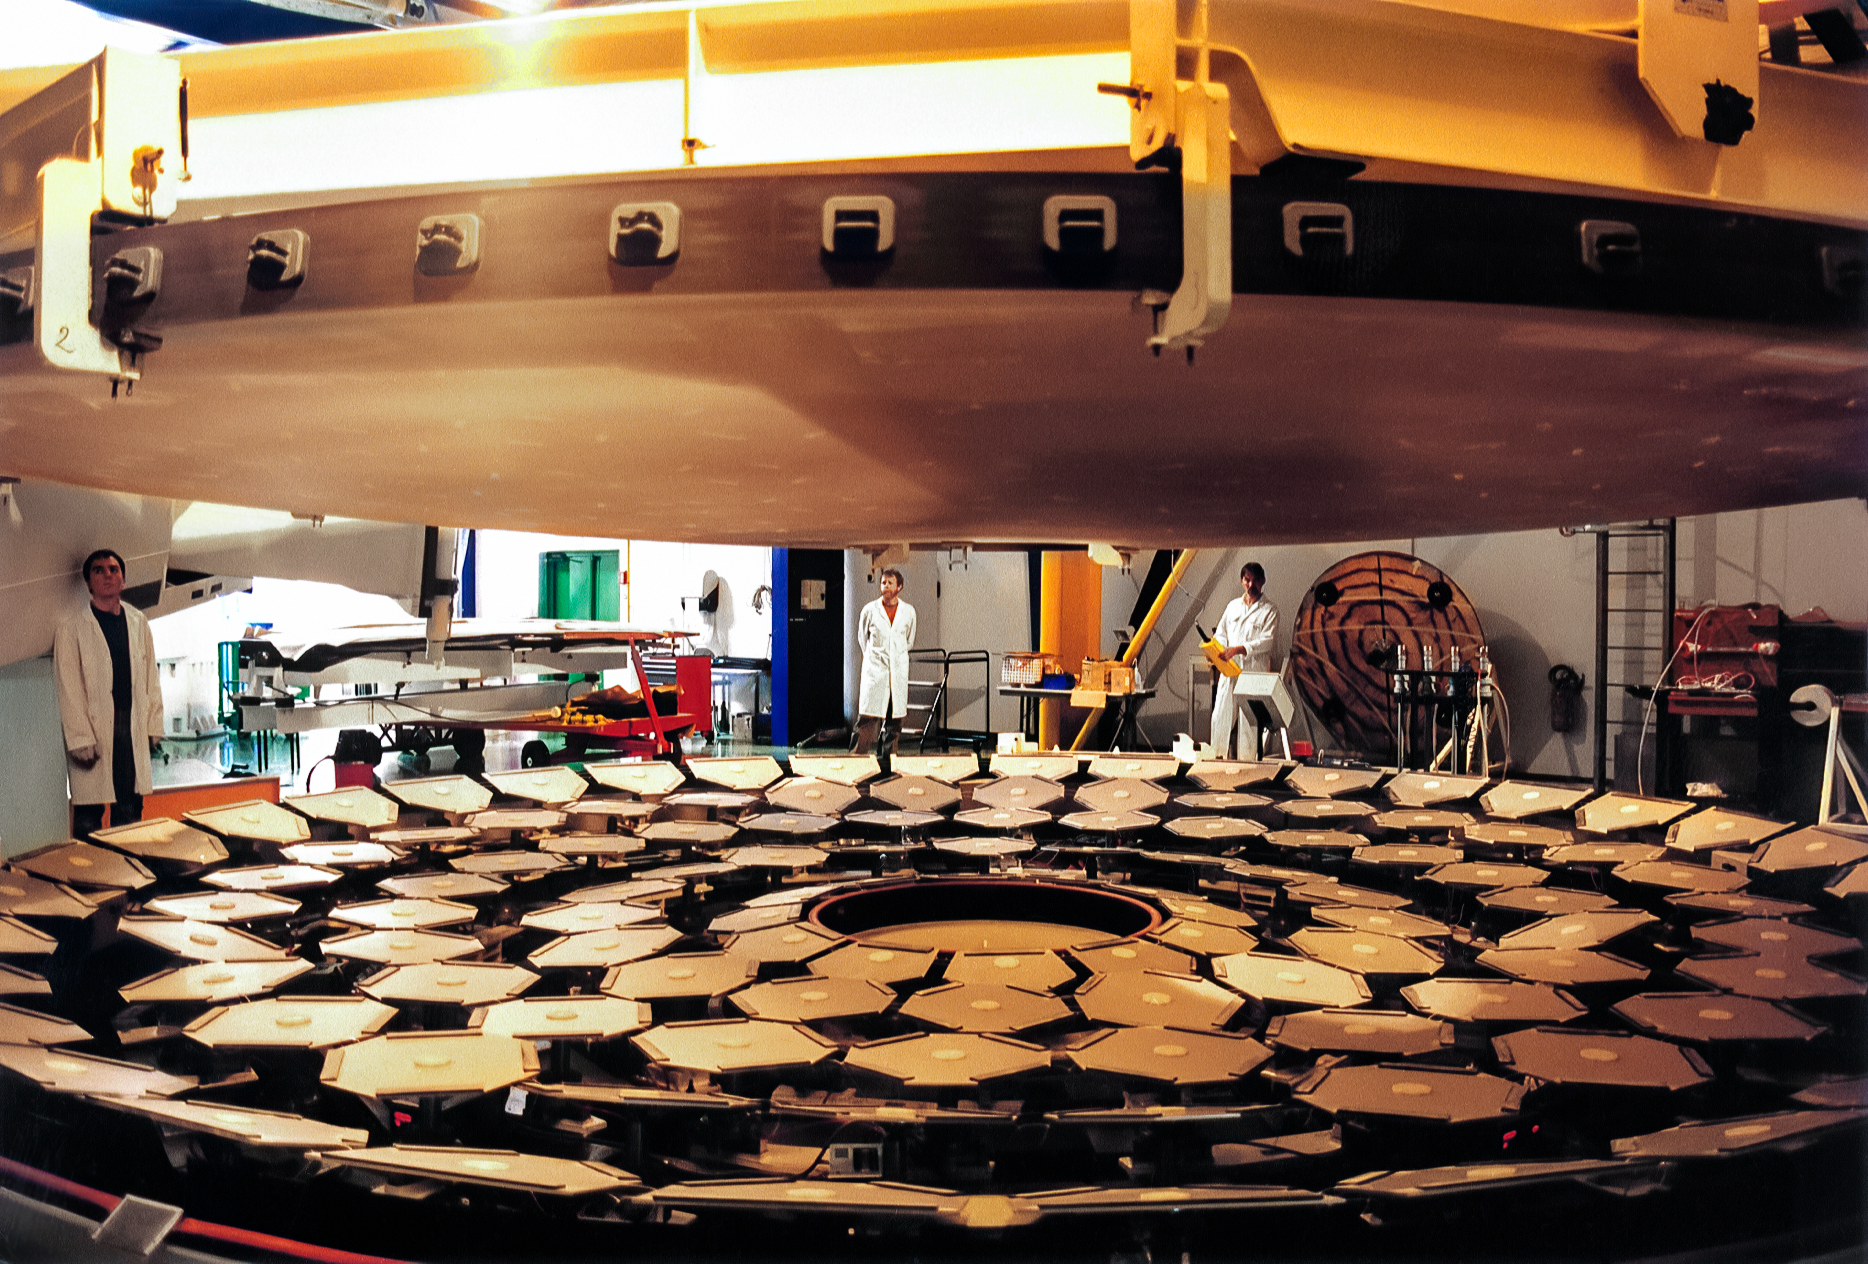

Gemini Mirror Move

International Gemini Observatory mirror 1 being moved from the grinding table to polishing table at REOSC in 1997.

Credit: International Gemini Observatory/NOIRLab/NSF/AURA